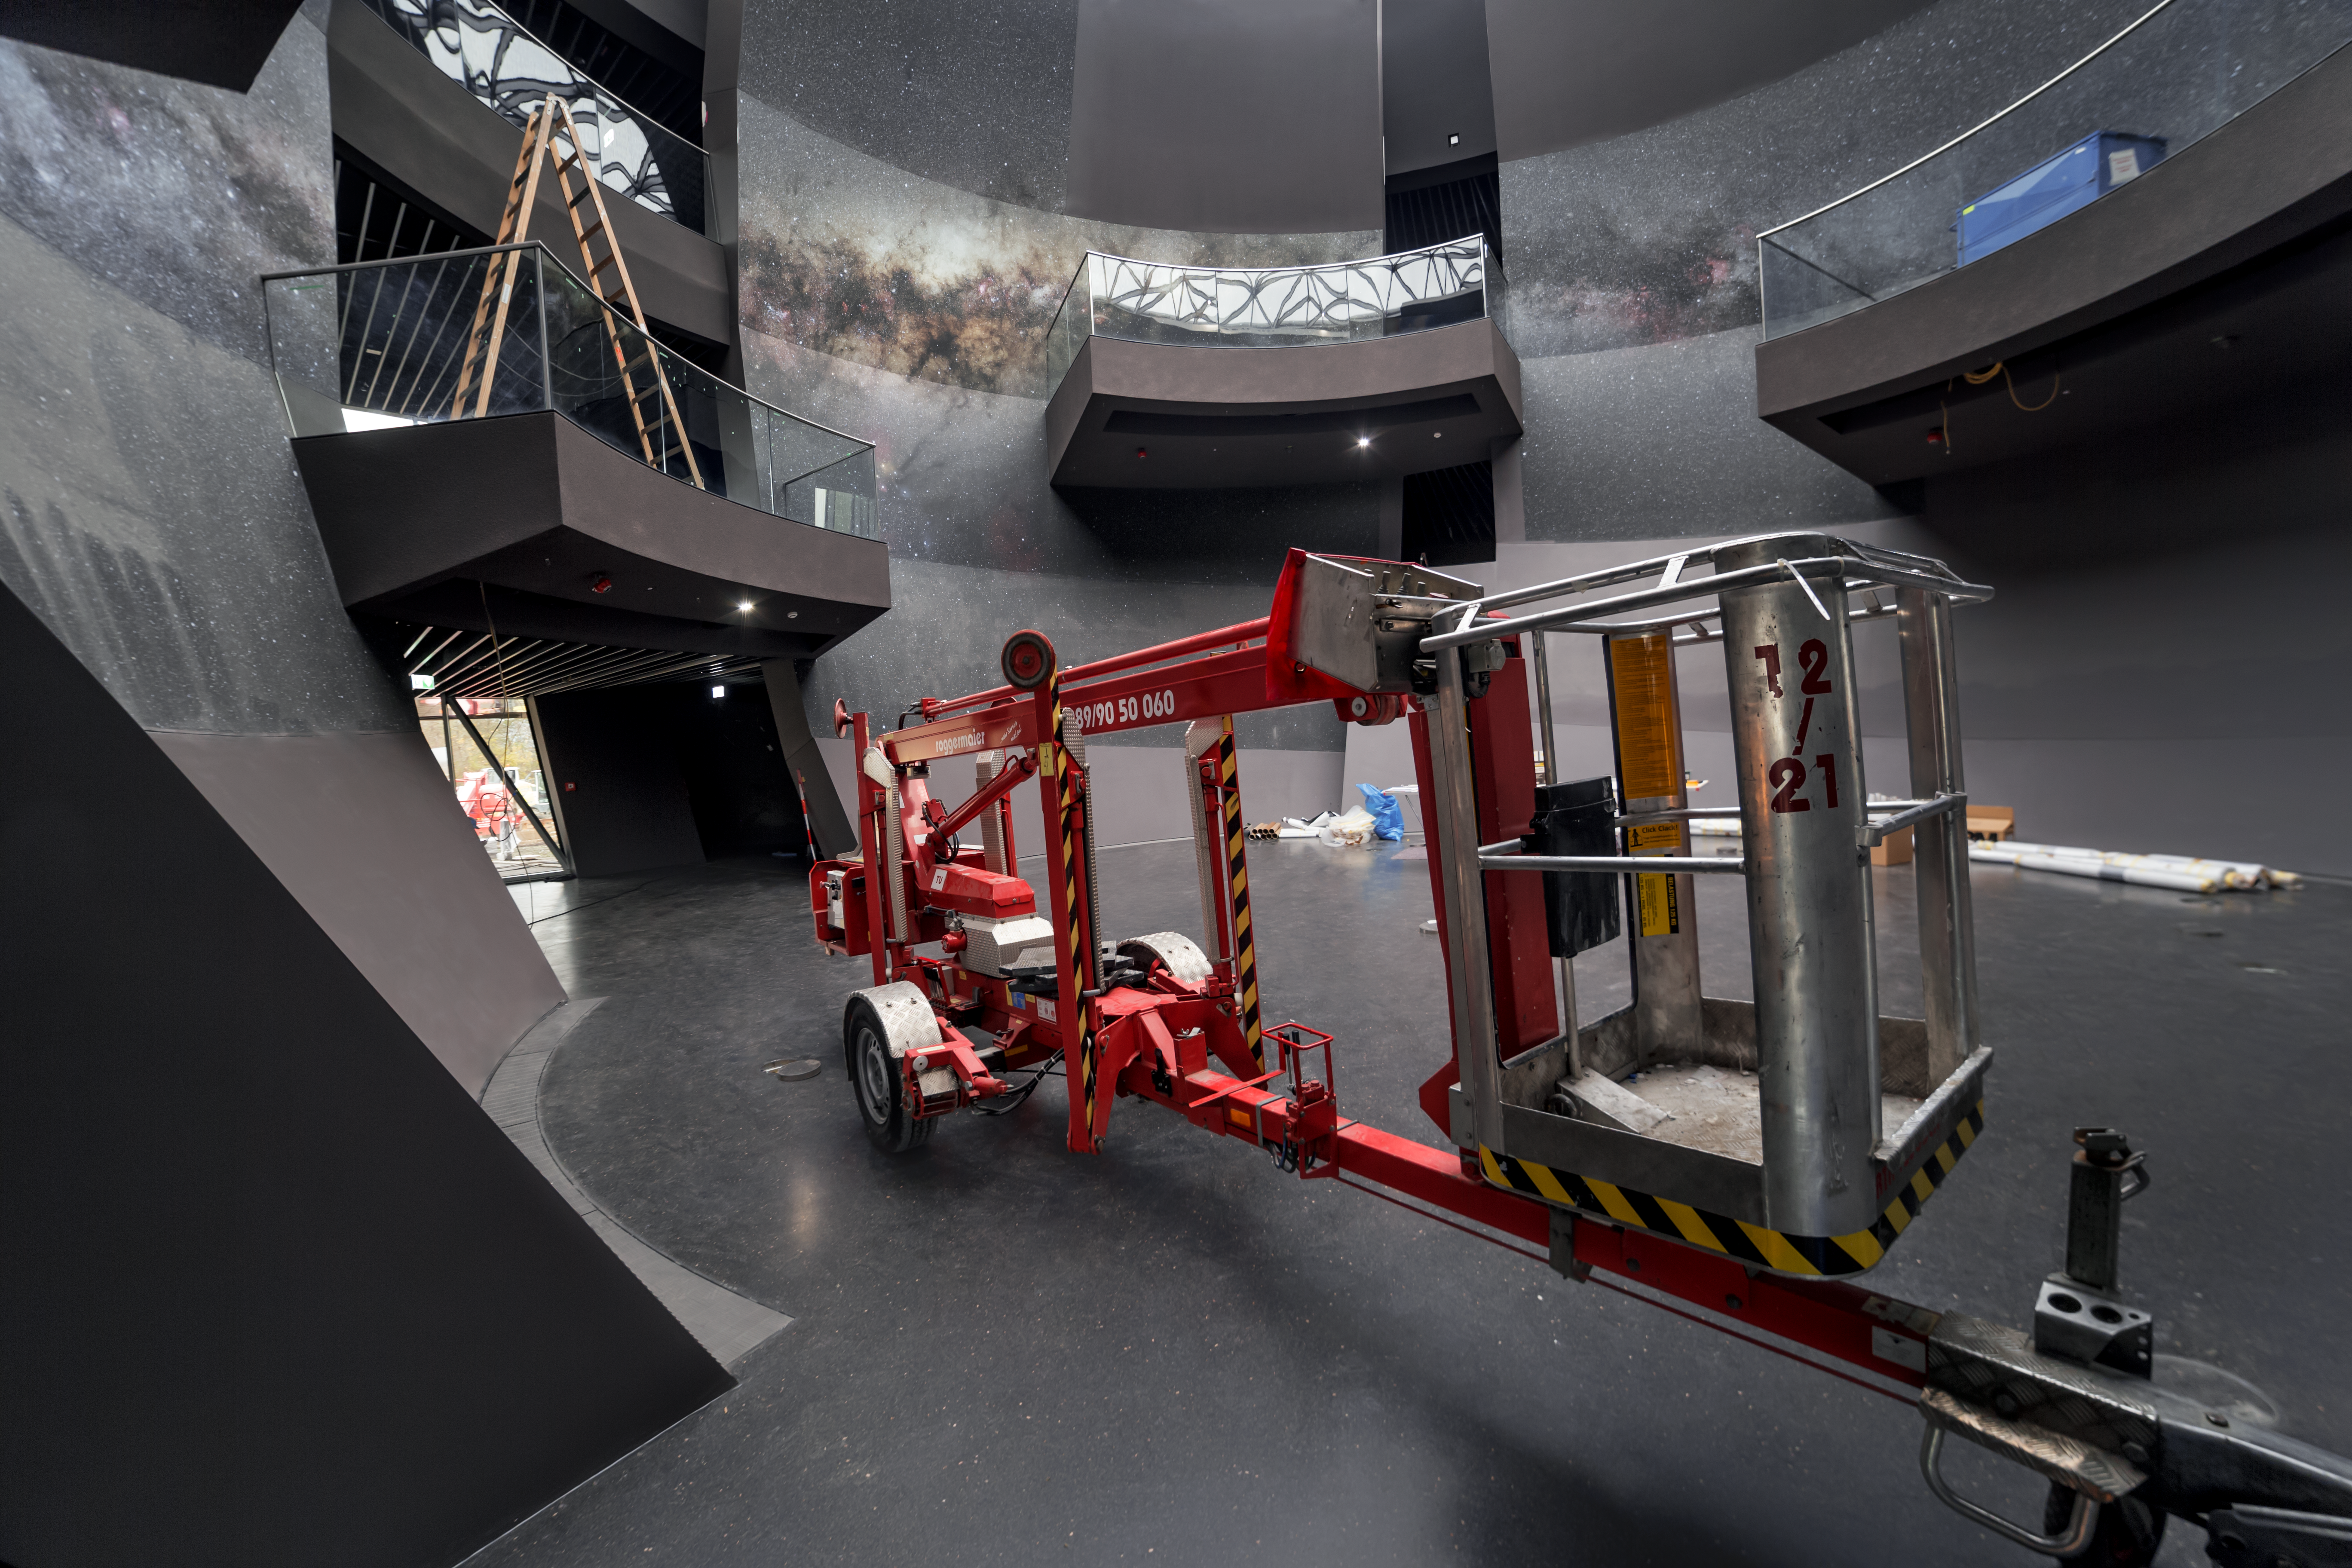

Construction in the Void

A crane sits in the Void, one of the focal points of the forthcoming ESO Supernova Planetarium & Visitor Centre, during construction of the new science centre located in Garching bed München, Germany. Visitors to the ESO Supernova will be able to experience a 360 degree view of Milky Way galaxy when the centre opens in spring 2018.

Credit: ESO/P. Horálek